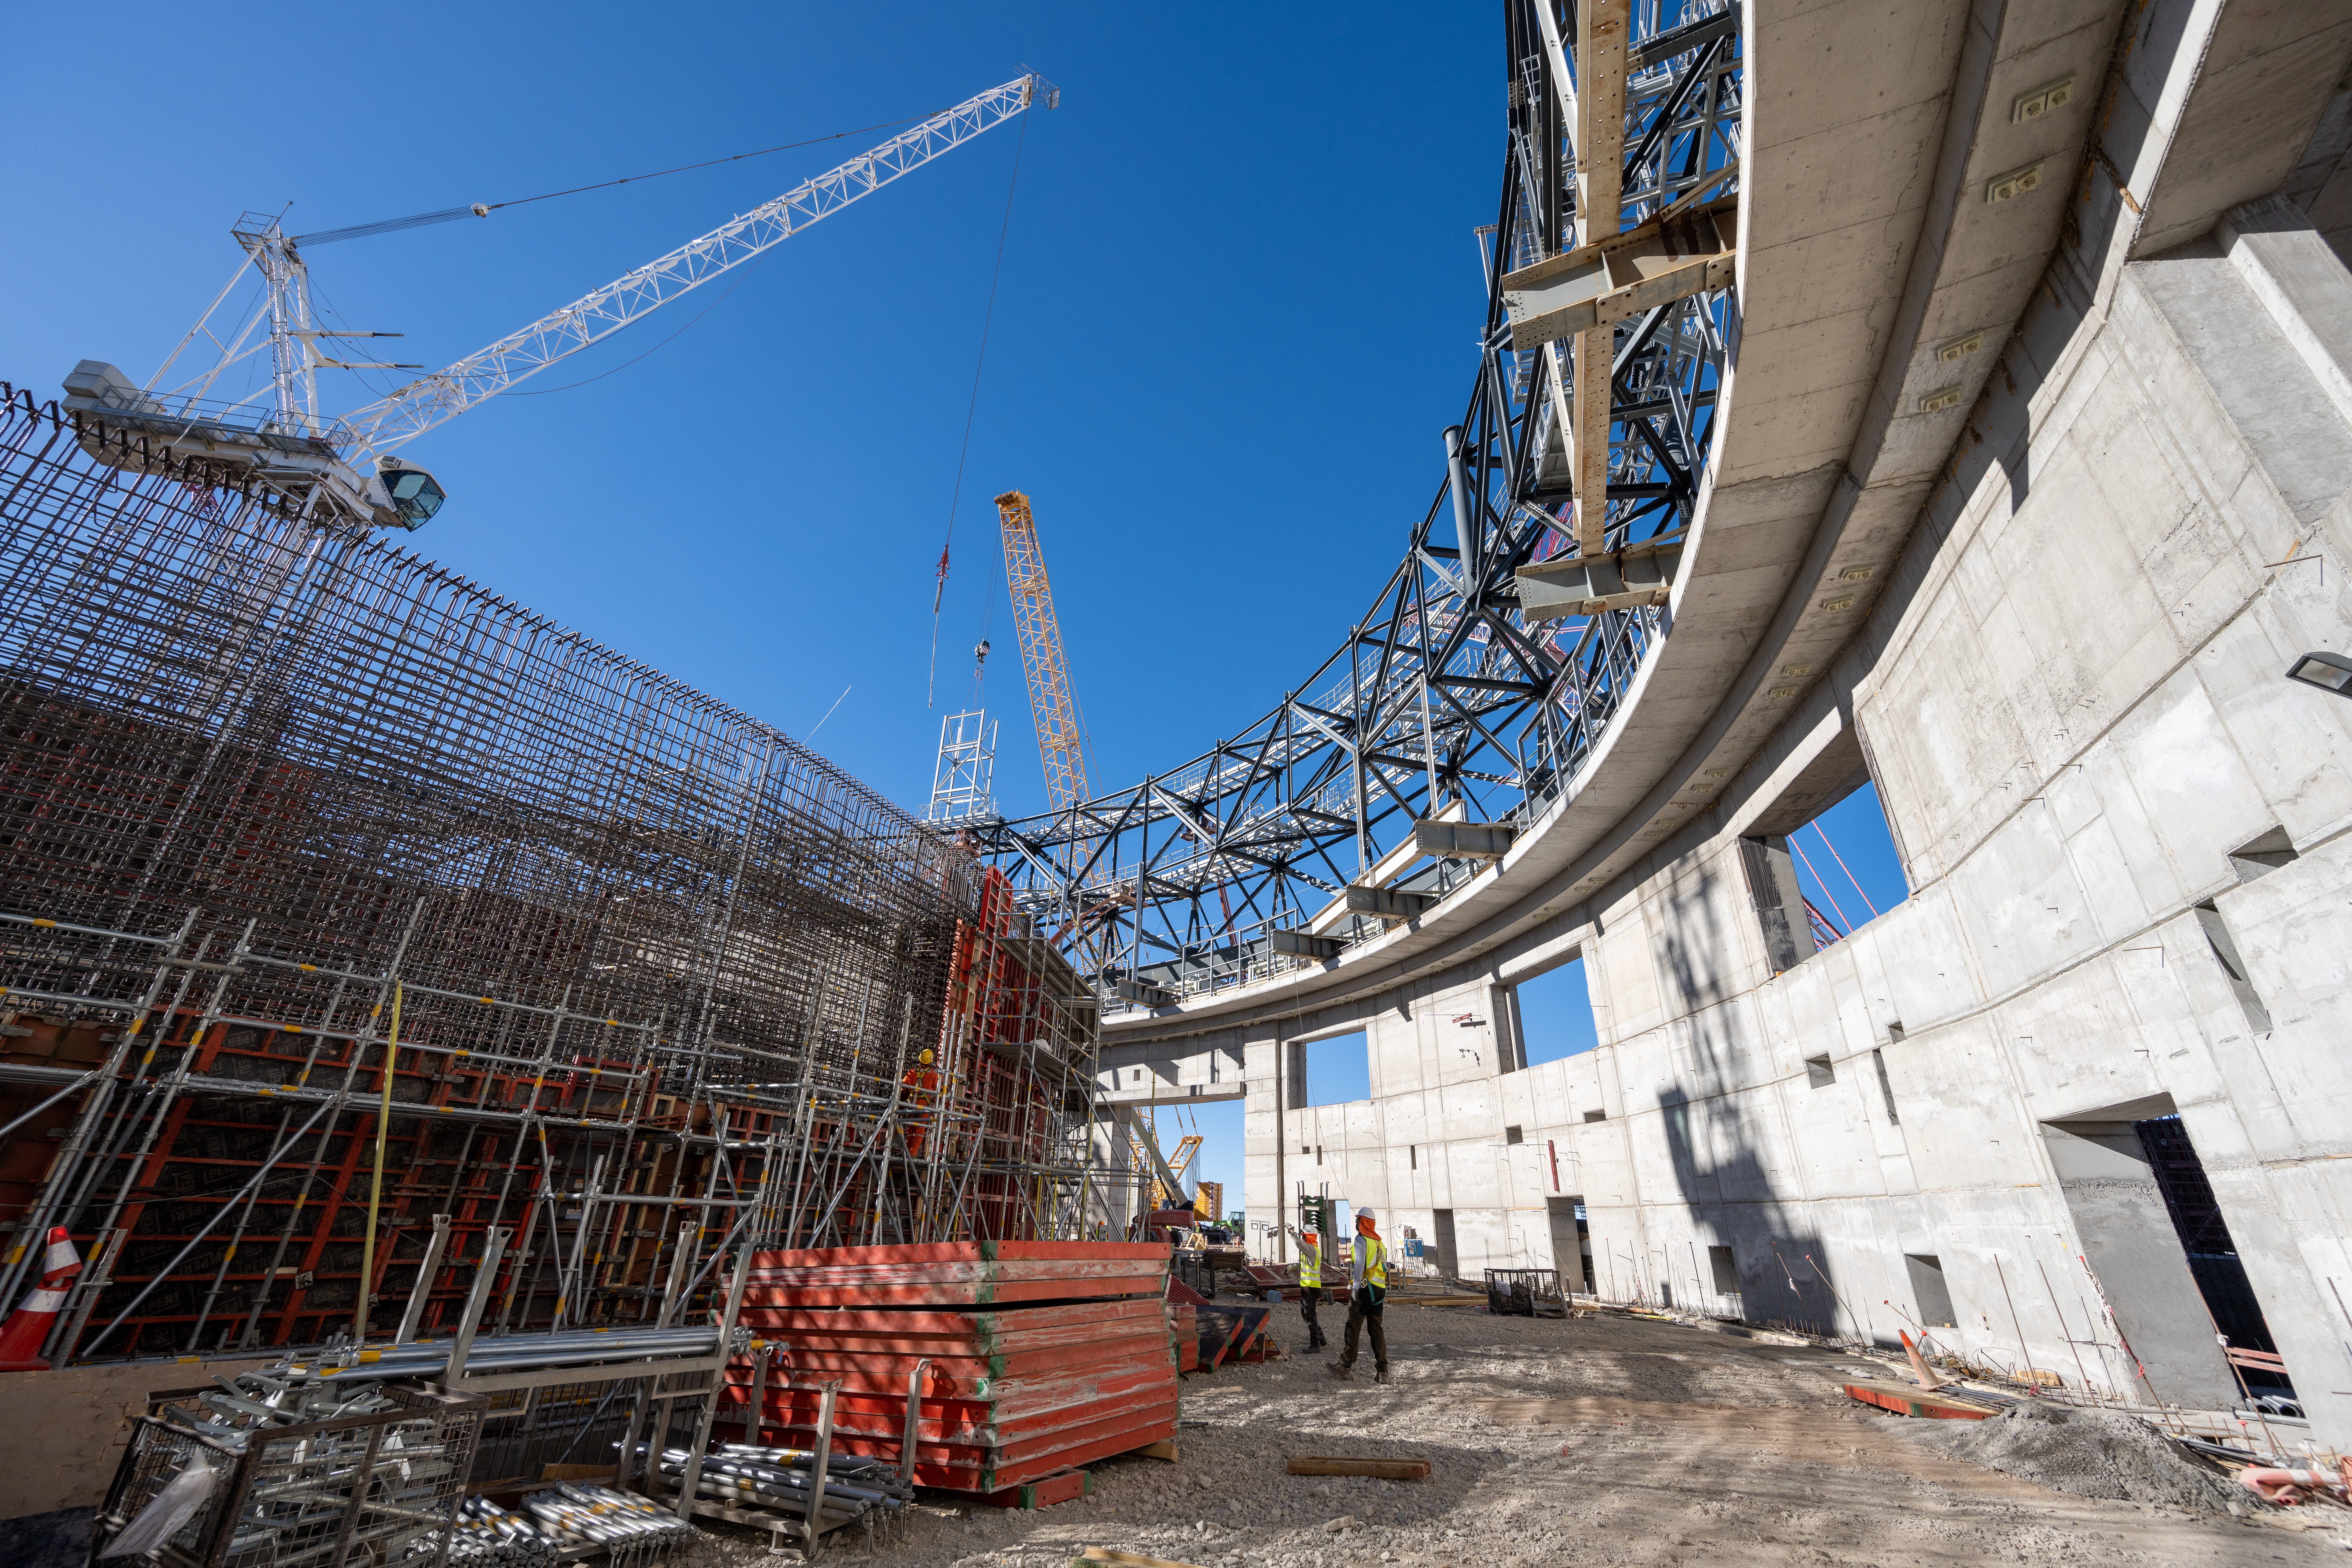

A view from inside the ELT dome

This picture was taken in early June 2023 from inside the structure that will house ESO’s Extremely Large Telescope (ELT), under construction in Chile’s Atacama Desert. To the right you can see the base of the giant dome that will protect the telescope from the extreme environment of the Chilean desert, with its potentially damaging sand and wind. The steel blocks assembled at the ELT base camp are lifted here with big cranes, and joined together. They are mounted on a rail inserted into trolleys, on which the entire dome will move when the telescope points at different parts of the sky.

To the left of the image, sitting at the center of the whole structure, we can see the foundations where the telescope itself will rest. Next to it, the presence of two builders helps us to have an idea of how big it will be. After all, with a mirror 39-metres wide, the ELT will be the largest optical/infrared telescope in the world!

Credit: G. Hüdepohl (atacamaphoto.com)/ESO